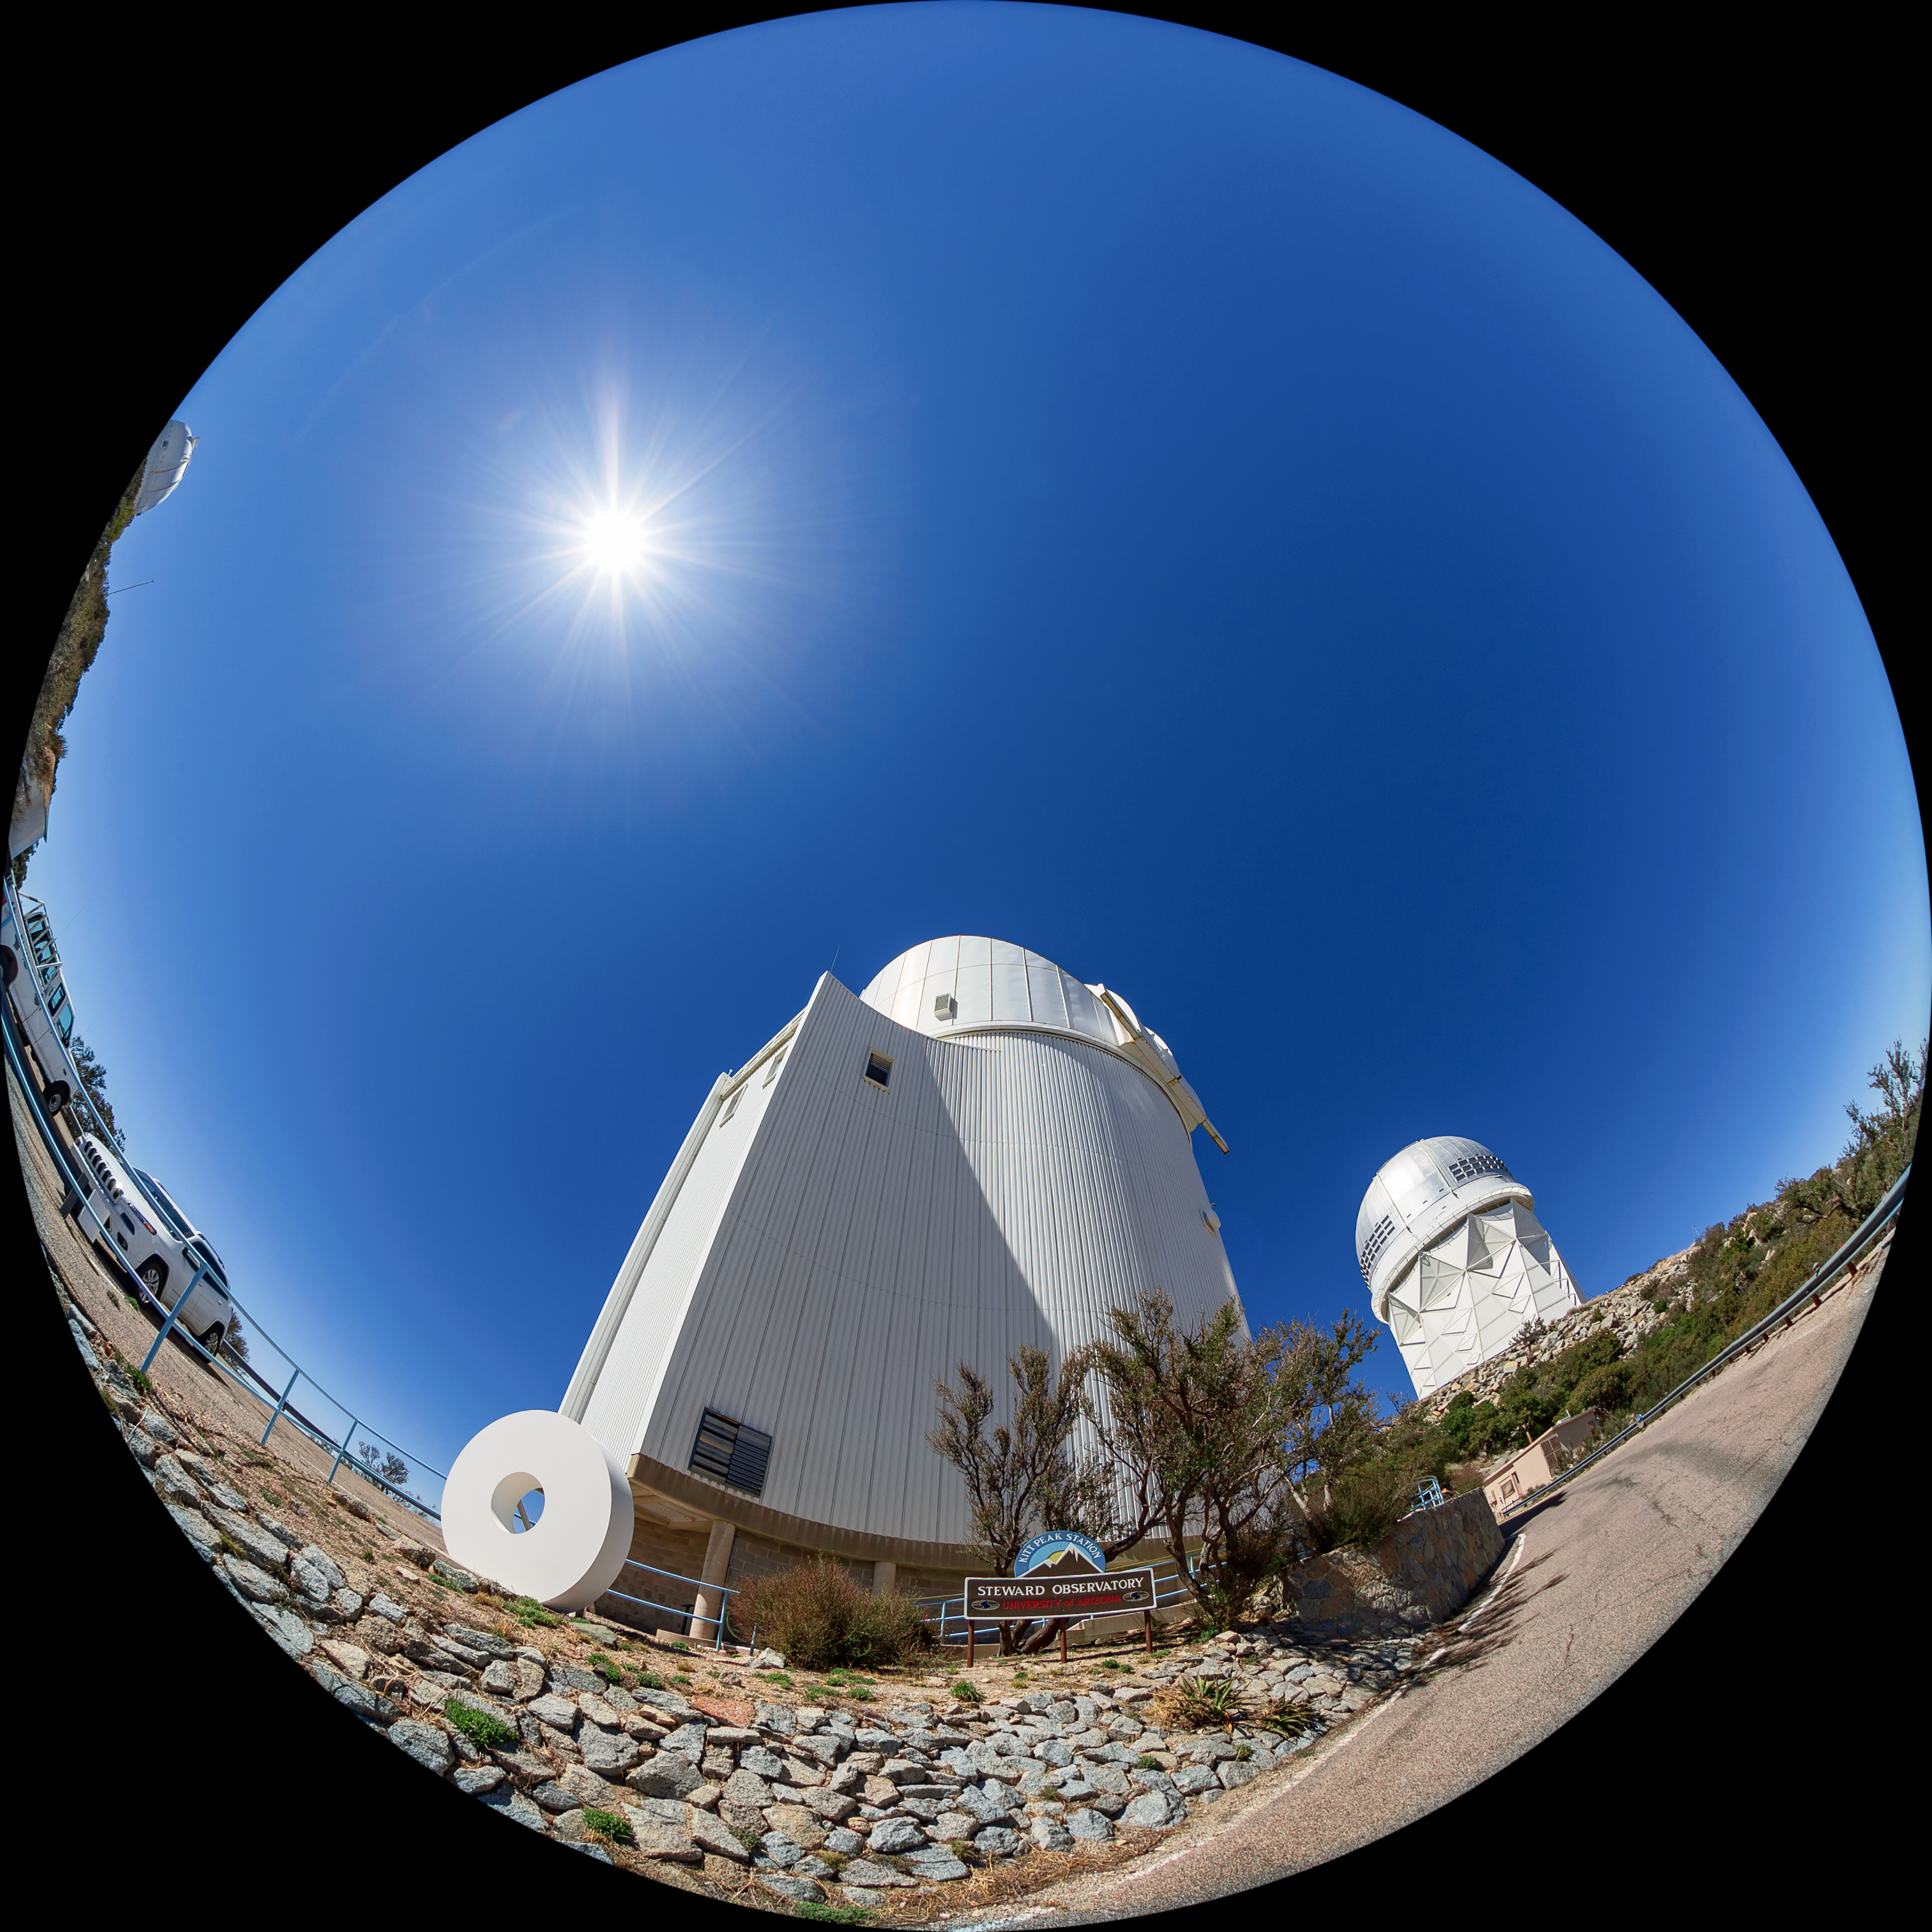

UArizona Bok 2.3-meter Telescope Fulldome

A fulldome view of the UA Bok 2.3-meter Telescope at Kitt Peak National Observatory (KPNO), a Program of NSF NOIRLab, with the Nicholas U. Mayall 4-meter Telescope in the distance.

A 360 panorama version of this image can be found here.

Credit: KPNO/NOIRLab/NSF/AURA/T. Matsopoulos